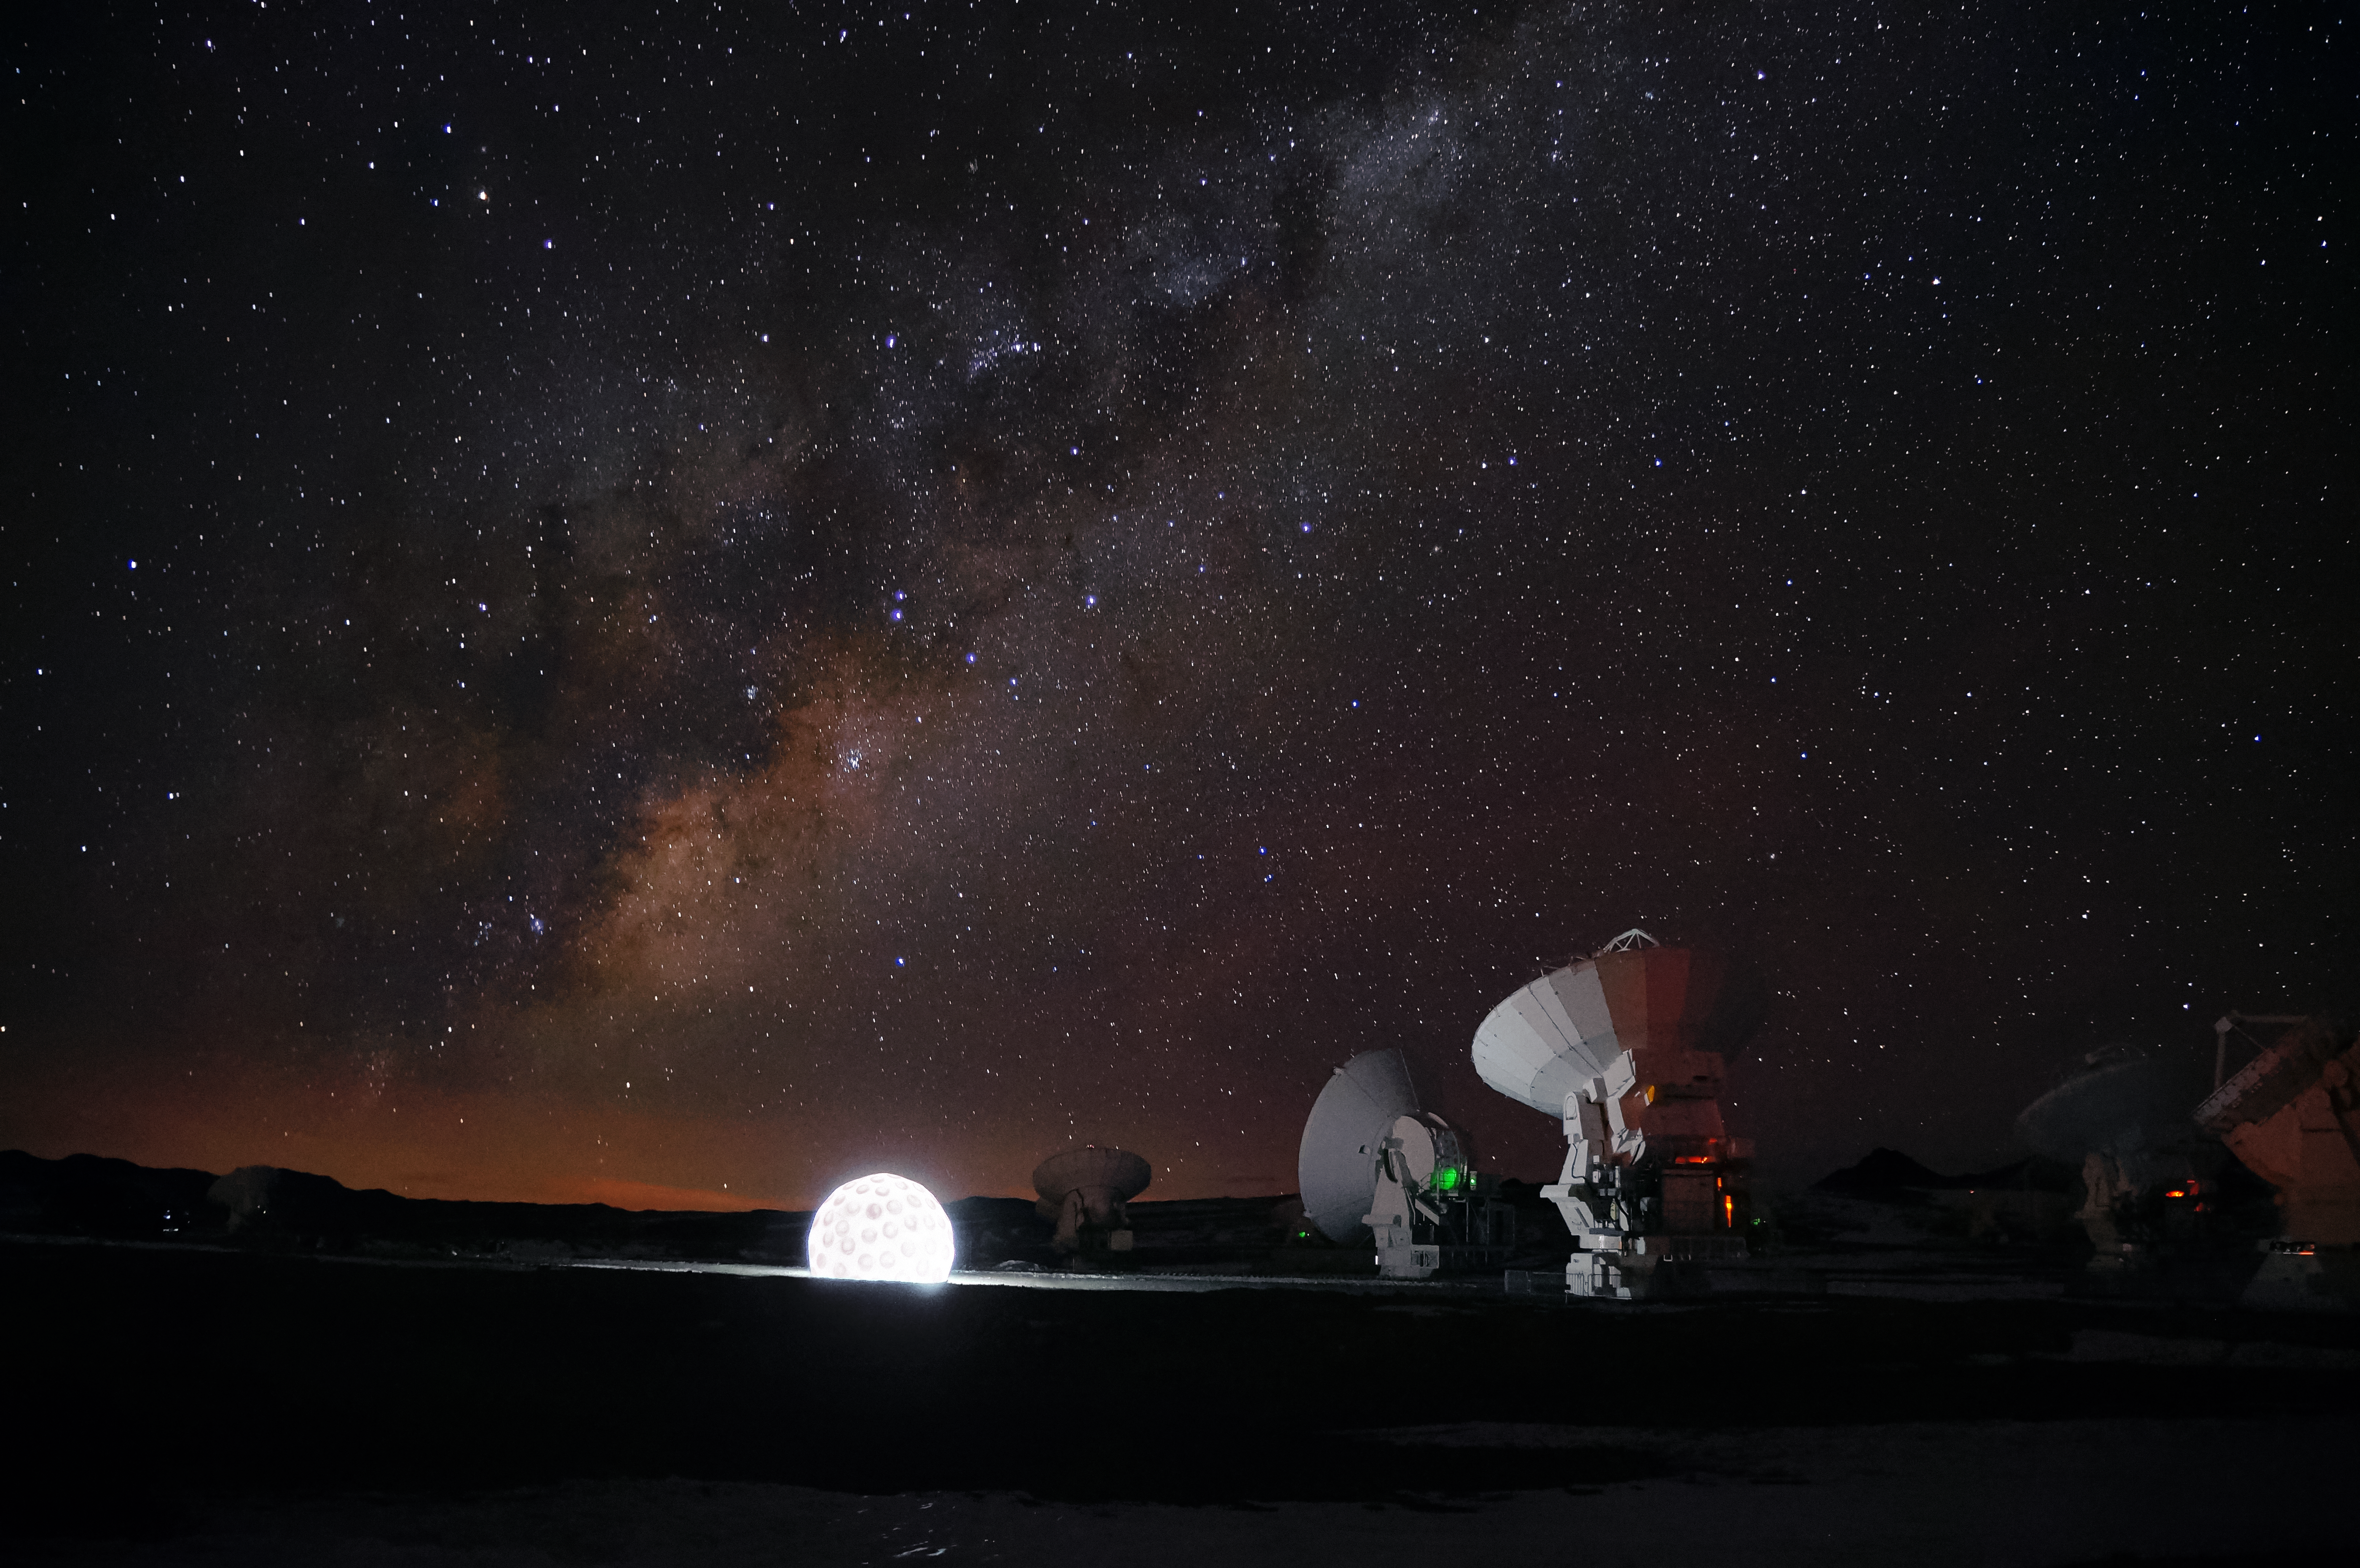

Art exhibit at ALMA

The ALMA Observatory is currently hosting its first art exhibit: a golf ball of enormous proportions that is on display alongside the antennas at an altitude of 5000 metres above sea level on the Chajnantor Plateau. This inflatable work of art is part of a travelling project named Mixed Game (Juego Mixto) by Dagmara Wyskiel, a Polish artist.

Credit: ALMA (ESO/NAOJ/NRAO), Pablo Carillo